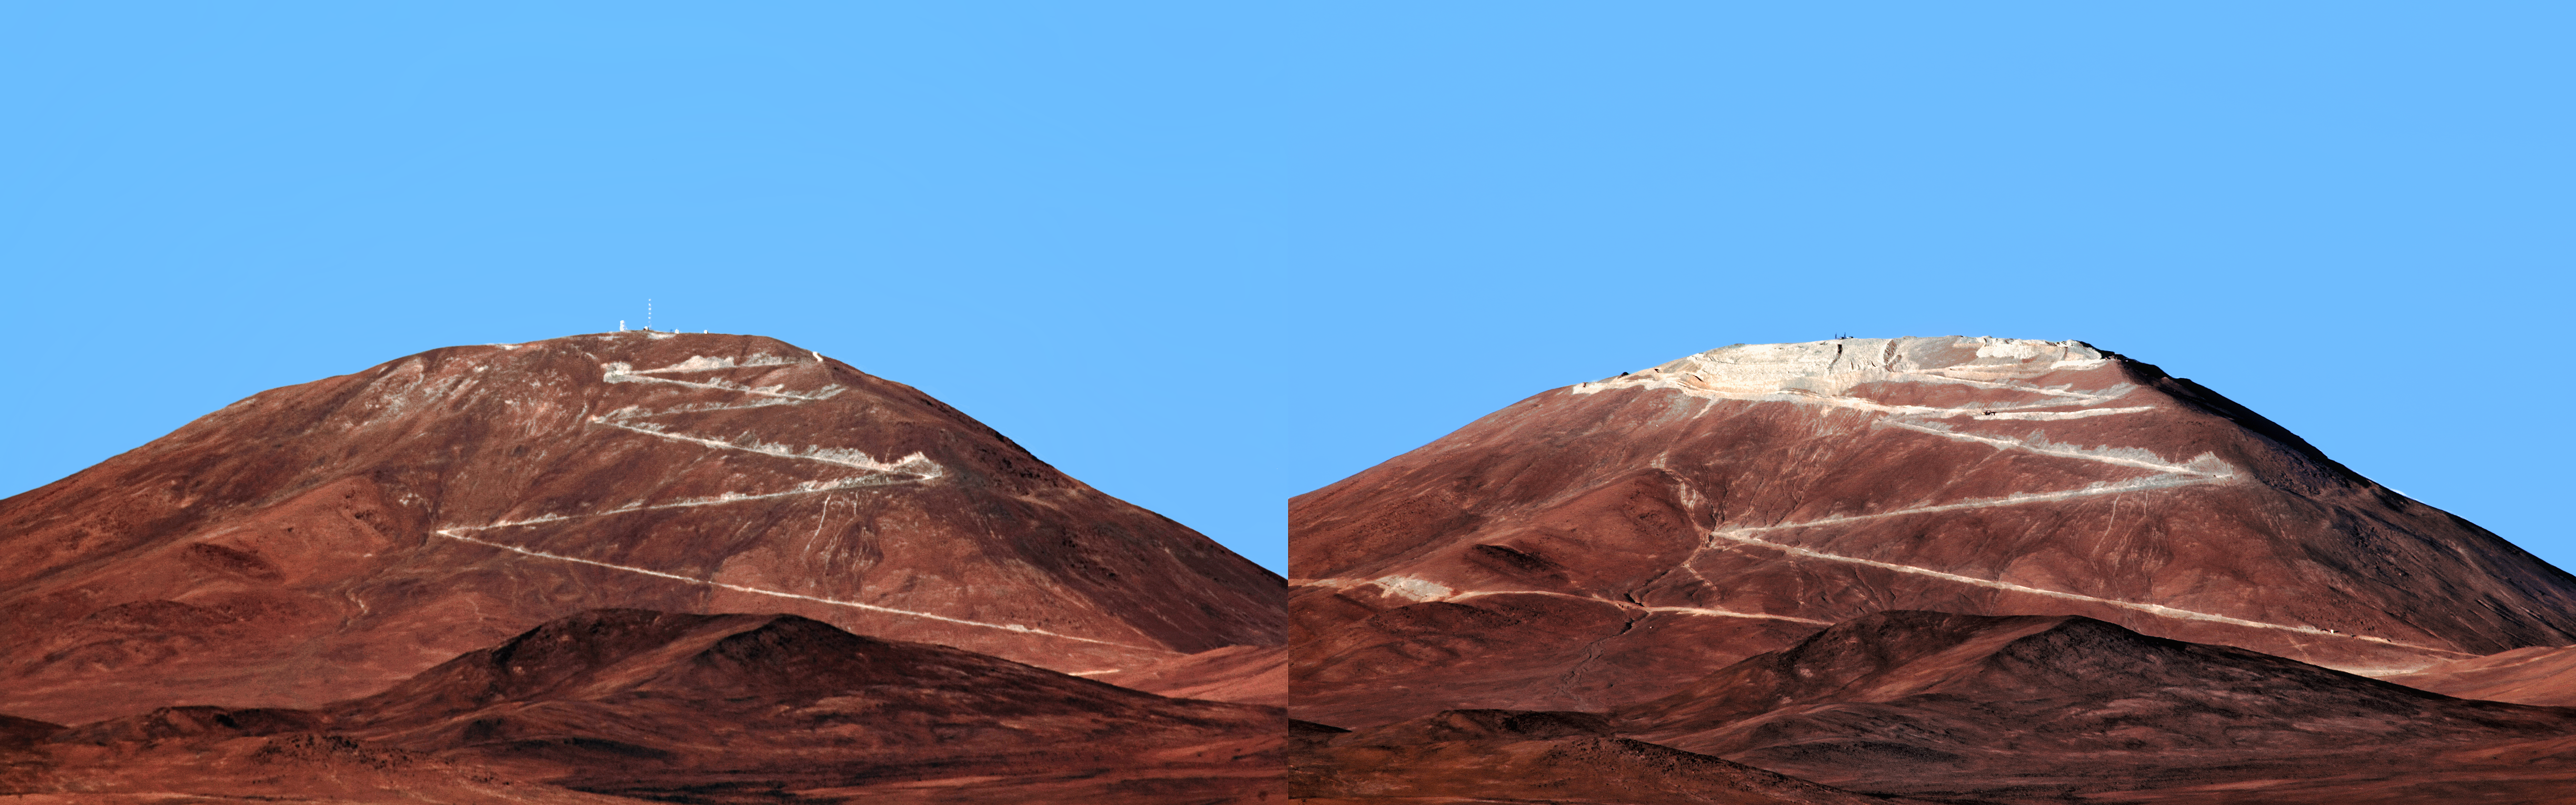

Armazones: before and after

A before and after shot of Cerro Armazones, future home of the ELT.

Credit: F. Char/ESO